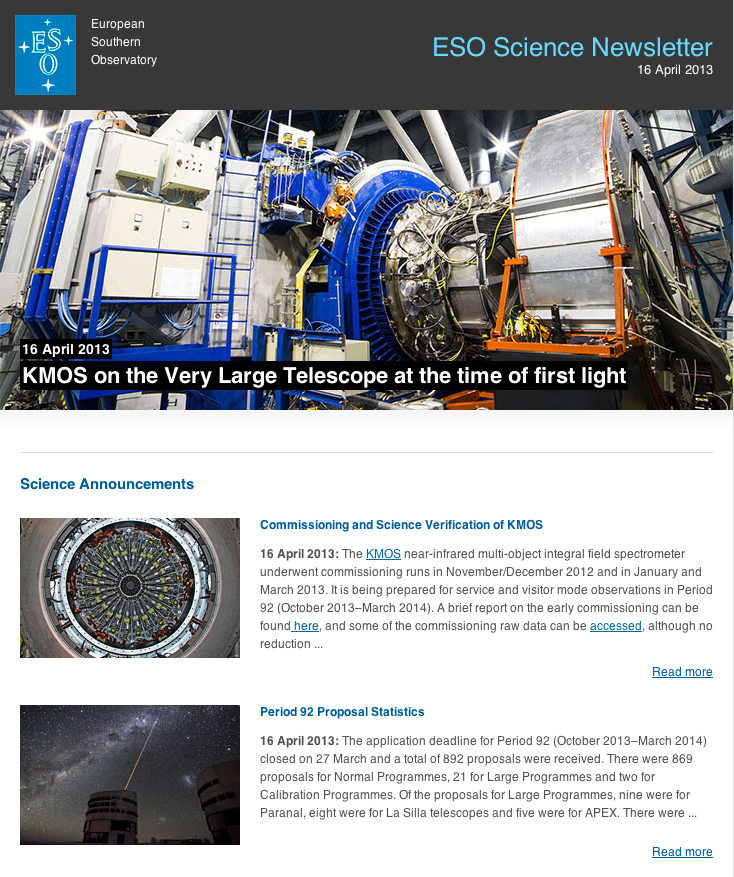

ESO Science Newsletter, April 2013

ESO Science Newsletter, April 2013.

Credit: ESO